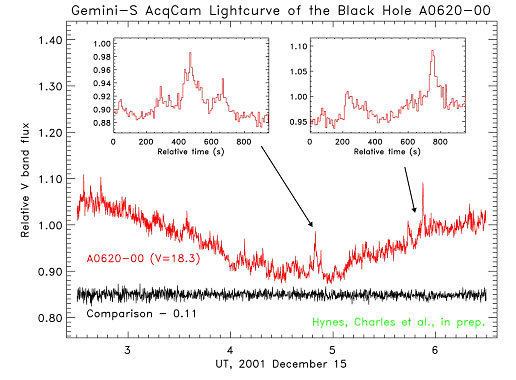

Light curve of A0620-00

Light curve of A0620-00. The comparison star has the same average brightness (visual magnitude ~18) as A0620-00, but has been set downward by 0.15 units. The fits to the ellipsoidal modulation are based on a double sinusoid (fundamental on the orbital period plus first harmonic). The insets show close views of a selection of flares.

Credit: International Gemini Observatory/NOIRLab/NSF/AURA